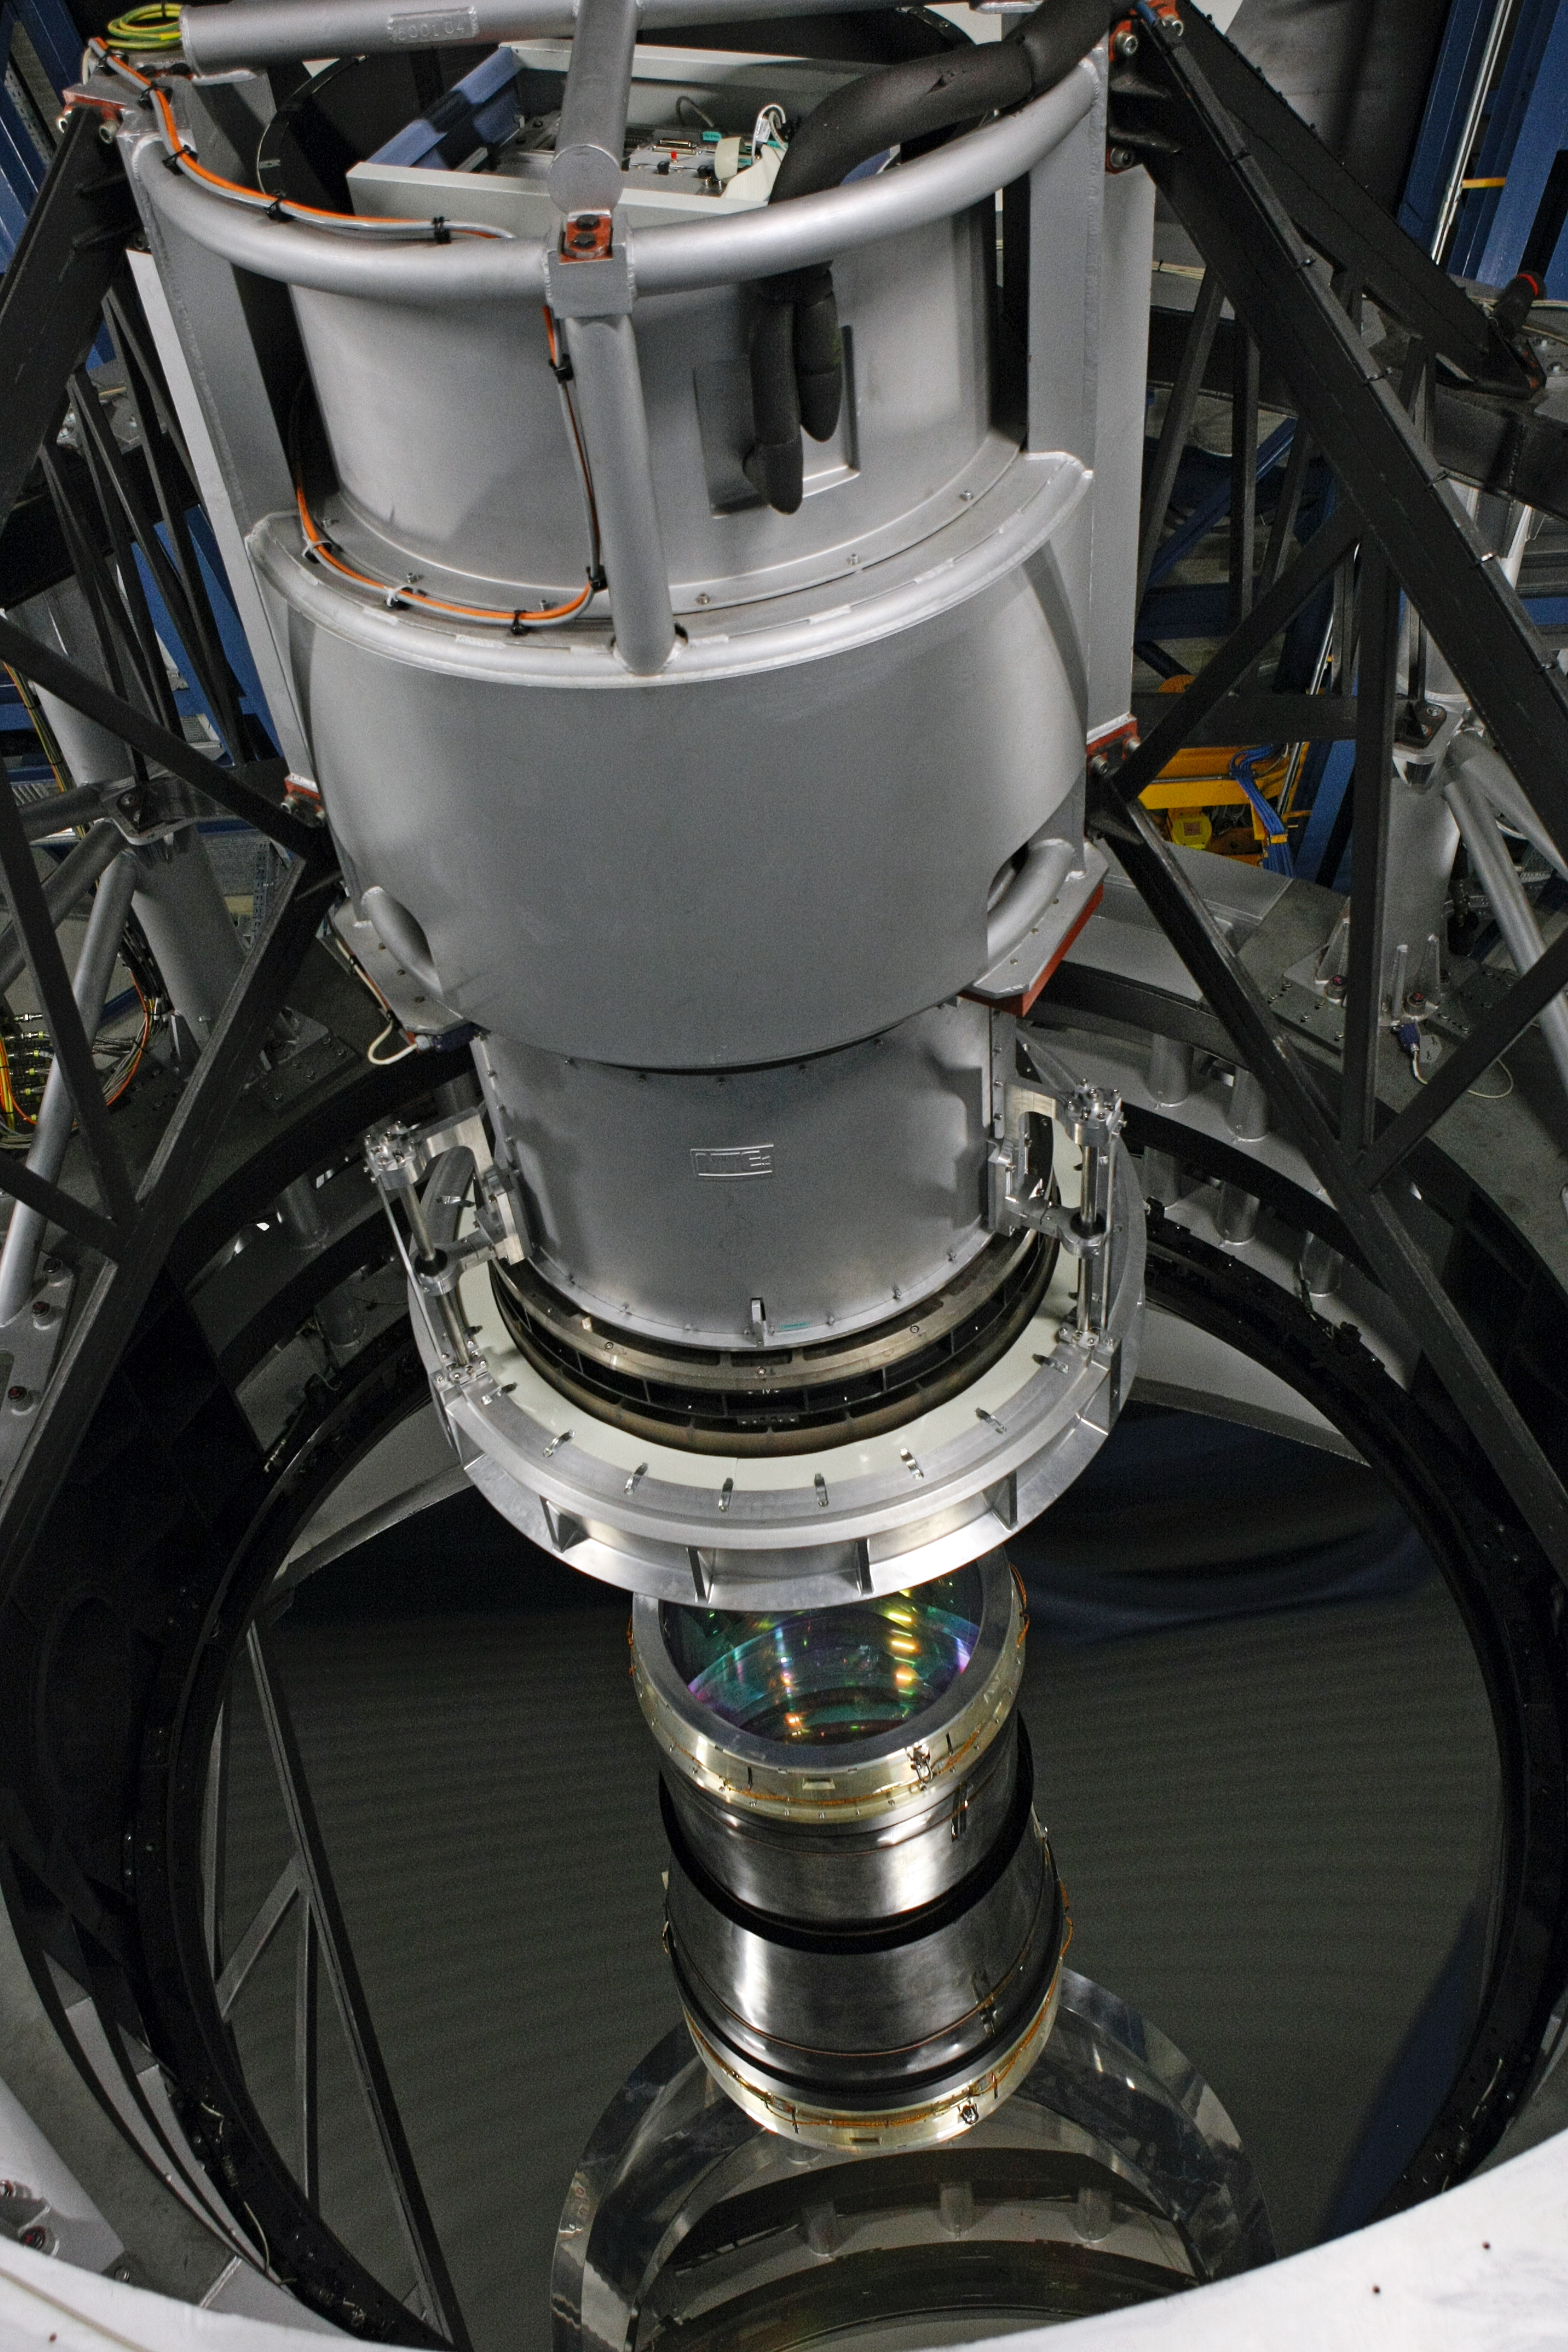

Looking down at VISTA's mirror

The 4.1 metre mirror of the Visible and Infrared Survey Telescope for Astronomy, VISTA, on Paranal. The entrance lens of the giant infrared camera is visible at the centre, under the structure that supports the secondary mirror.

Credit: ESO